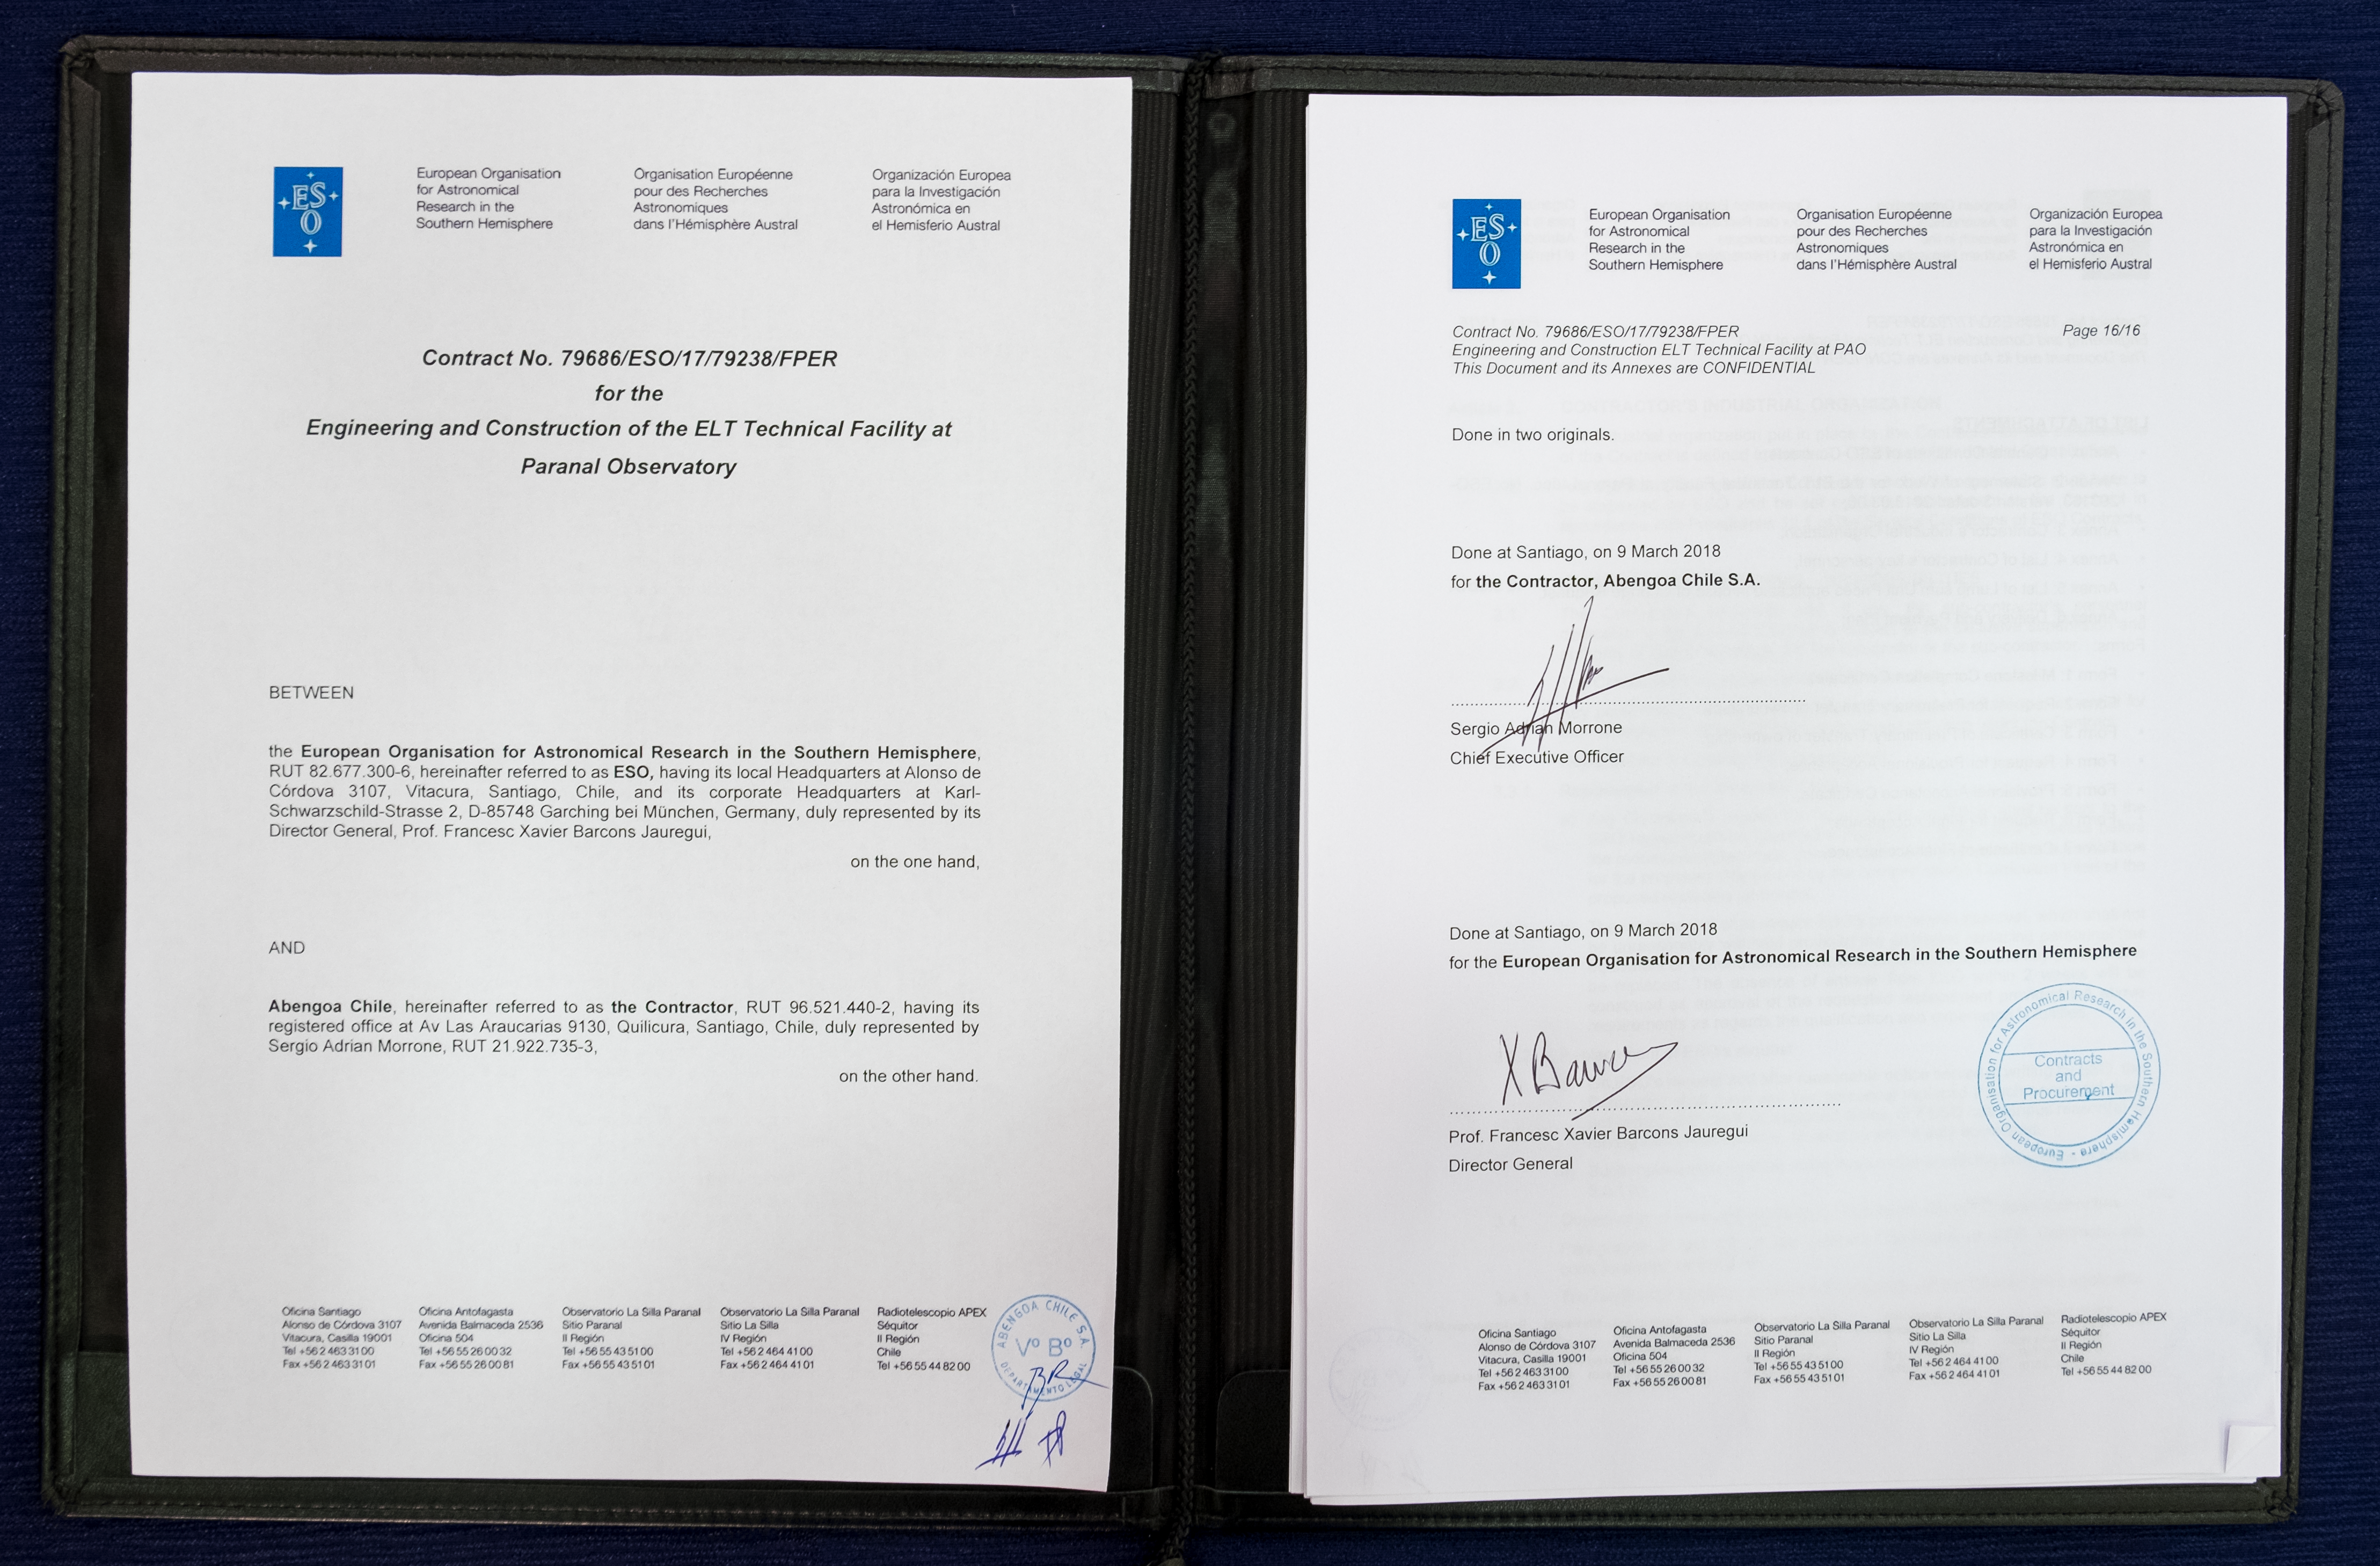

ESO Signs Contract with Chilean Company for ELT Technical Facility

In March 2018 ESO signed a contract with the engineering and construction company Abengoa Chile to build the ELT Technical Facility at ESO’s Paranal Observatory in northern Chile. This new facility will host the assembly and maintenance facilities for the mirrors of ESO’s Extremely Large Telescope (ELT), as well as all the coating, washing and stripping facilities needed to coat and maintain the reflectivity of the mirrors.

Credit: ESO